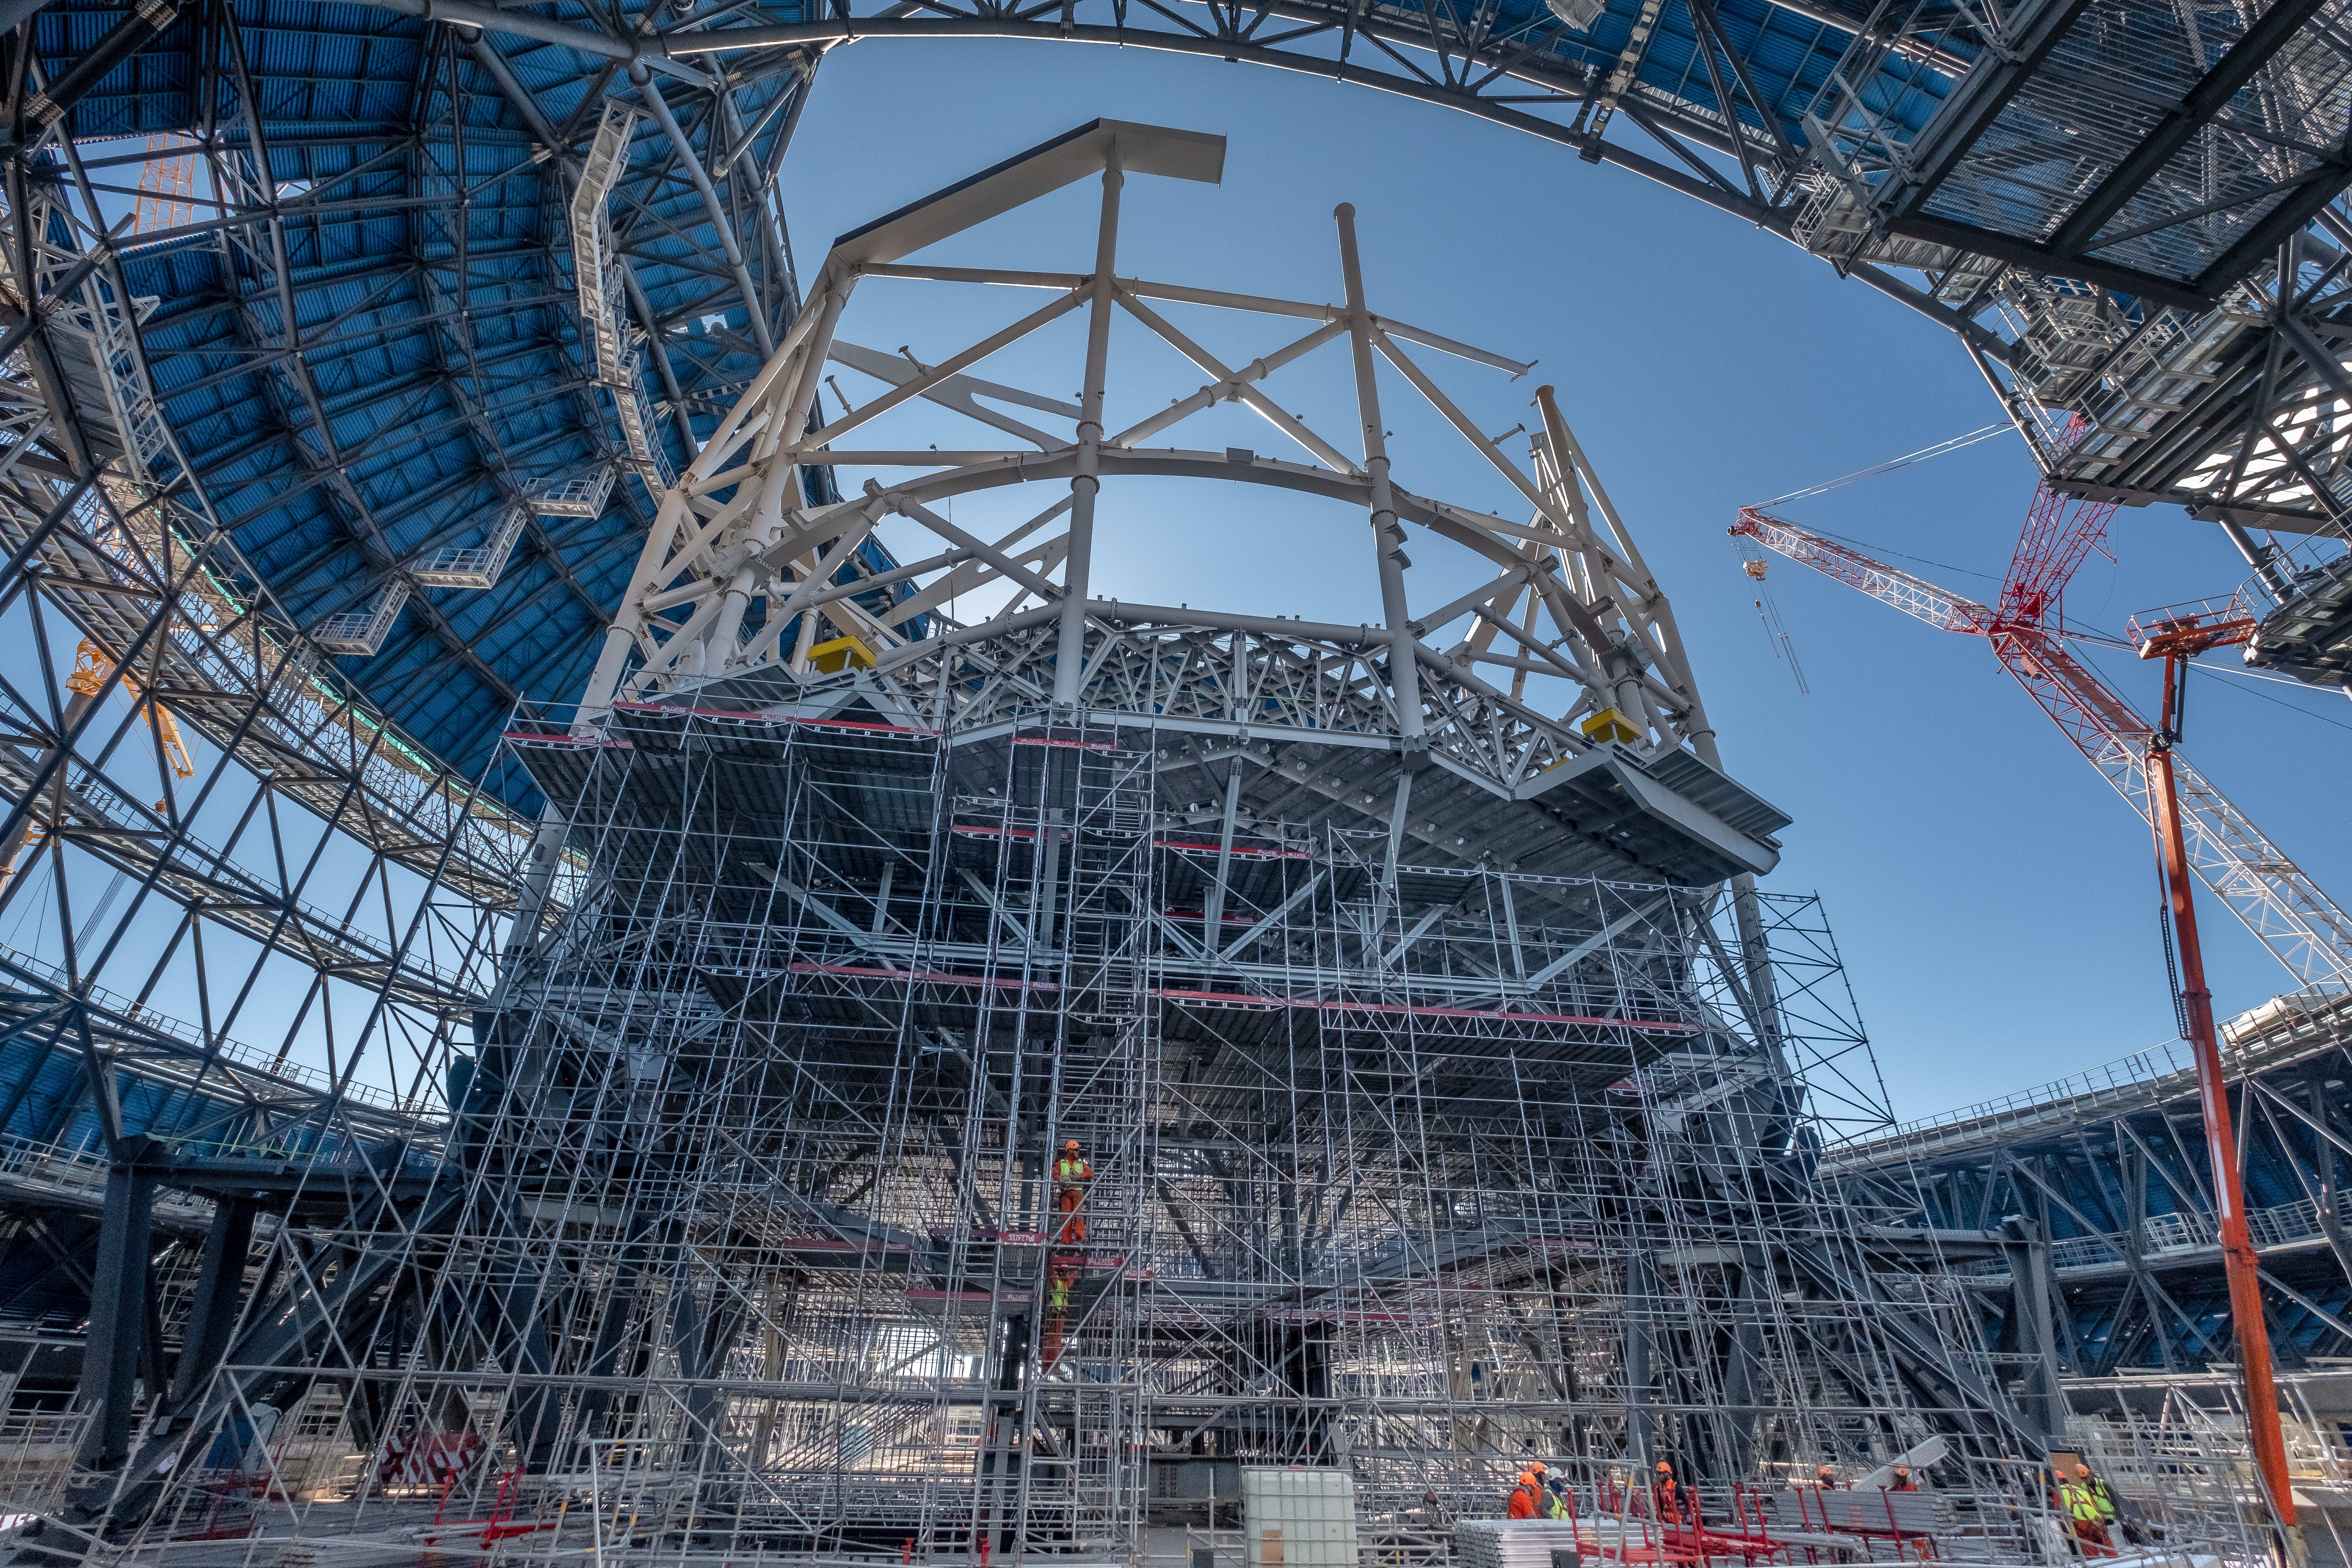

A new perspective on scaffolding

This frog's-eye view of the Extremely Large Telescope's (ELT) dome and its inner structure shows the sheer size of the building site, as seen from the inside. As the work on the telescope's protective dome progresses, the inner structure is slowly taking shape as well. The giant ELT dome will house the telescope and its interior structure. Here still in scaffolding, the main structure will hold its five mirrors and optics, including the enormous 39-metre primary mirror. Producing such a large structure that can hold its mirrors precisely in place and not buckle under the weight is a feat of engineering, essential to achieve high-quality observations.

Credit: ESO/F. Carrasco (CHEPOX)